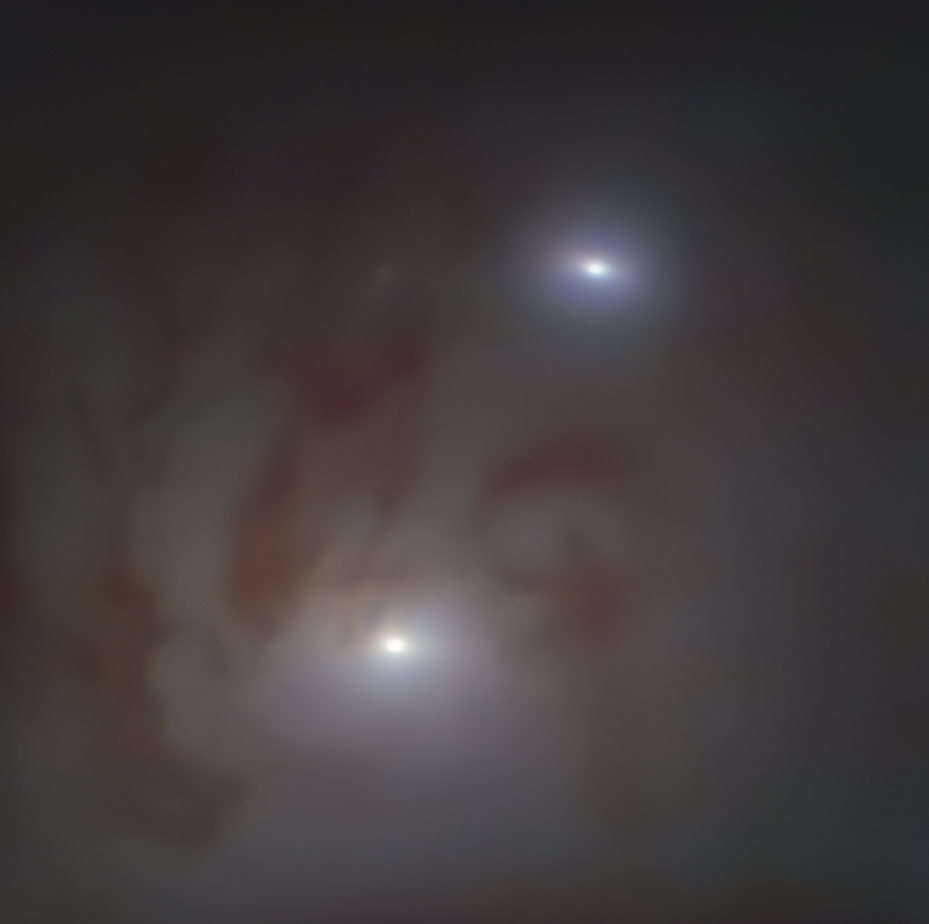

Close-up view of the nearest pair of supermassive black holes

Close-up view of the two bright galactic nuclei, each housing a supermassive black hole, in NGC 7727, a galaxy located 89 million light-years away from Earth in the constellation Aquarius. Each nucleus consists of a dense group of stars with a supermassive black hole at its centre. The two black holes are on a collision course and form the closest pair of supermassive black holes found to date. It is also the pair with the smallest separation between two supermassive black holes — observed just 1600 light-years apart in the sky.

The image was taken with the MUSE instrument on ESO’s Very Large Telescope (VLT) at the Paranal Observatory in Chile.

Credit: ESO/Voggel et al.